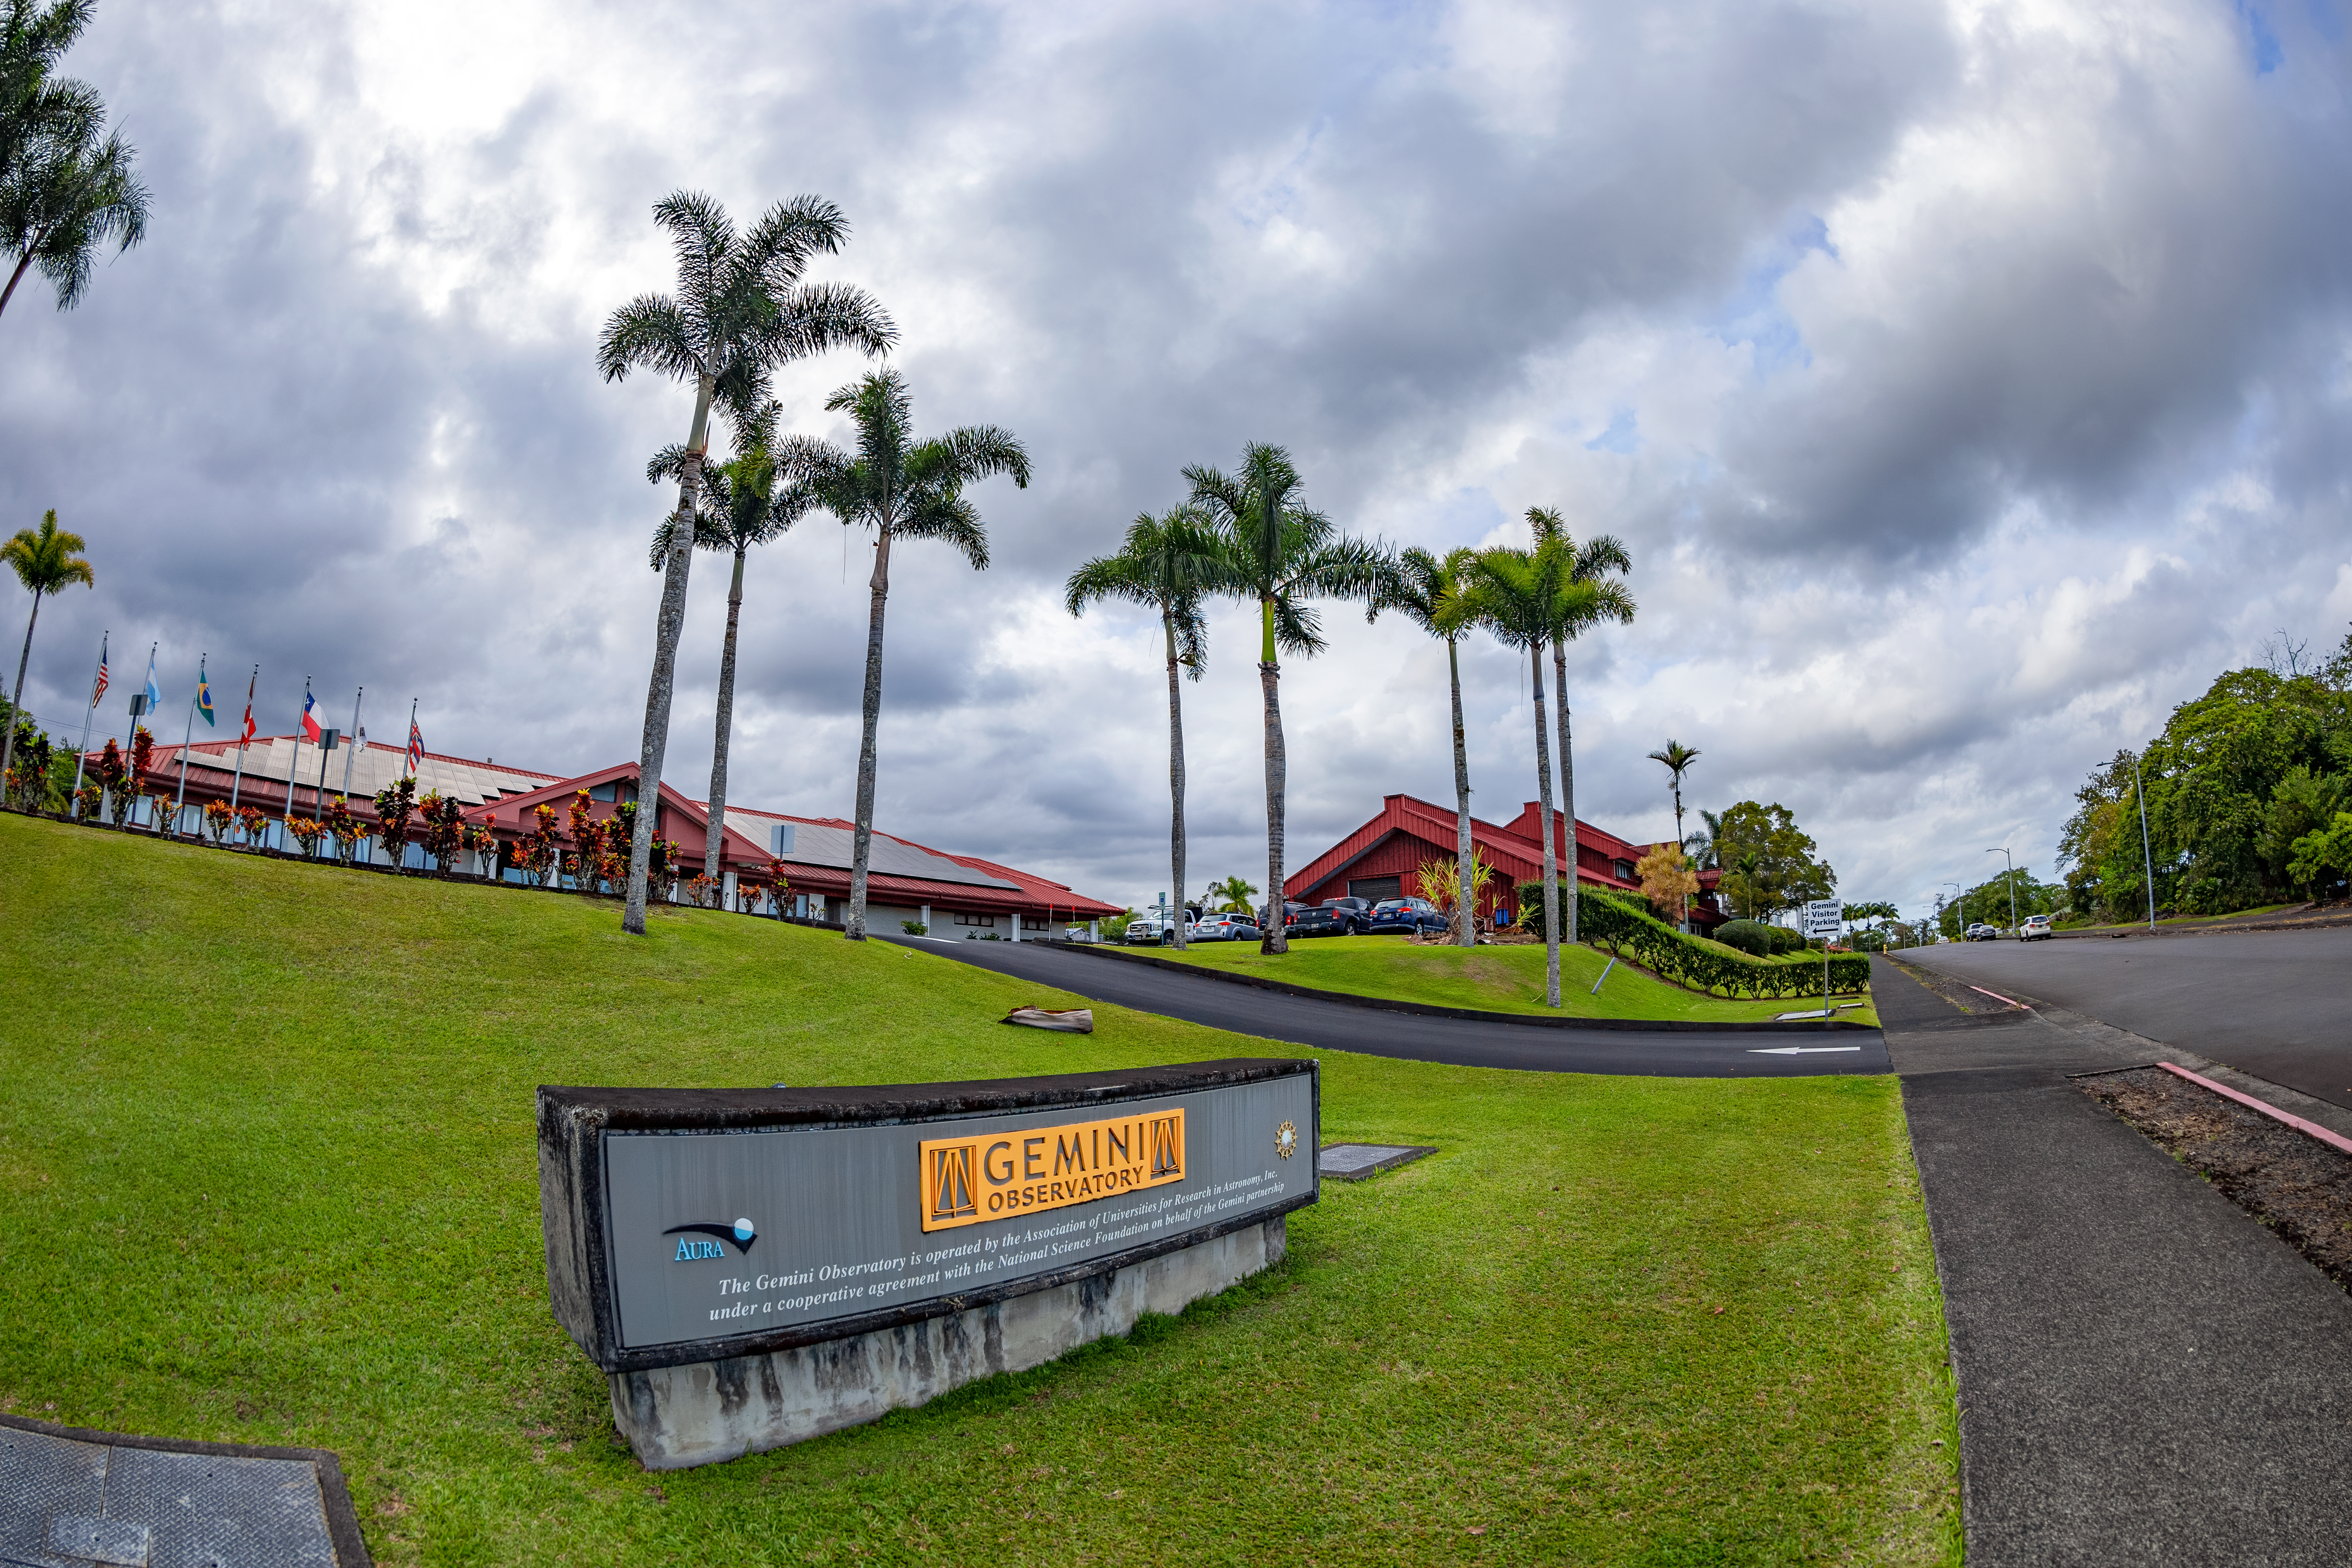

Gemini North Placard

A placard of the Gemini Observatory in front of the Gemini North Hilo Base Facility in Hawaiʻi.

Credit: International Gemini Observatory/NOIRLab/NSF/AURA/T. Matsopoulos